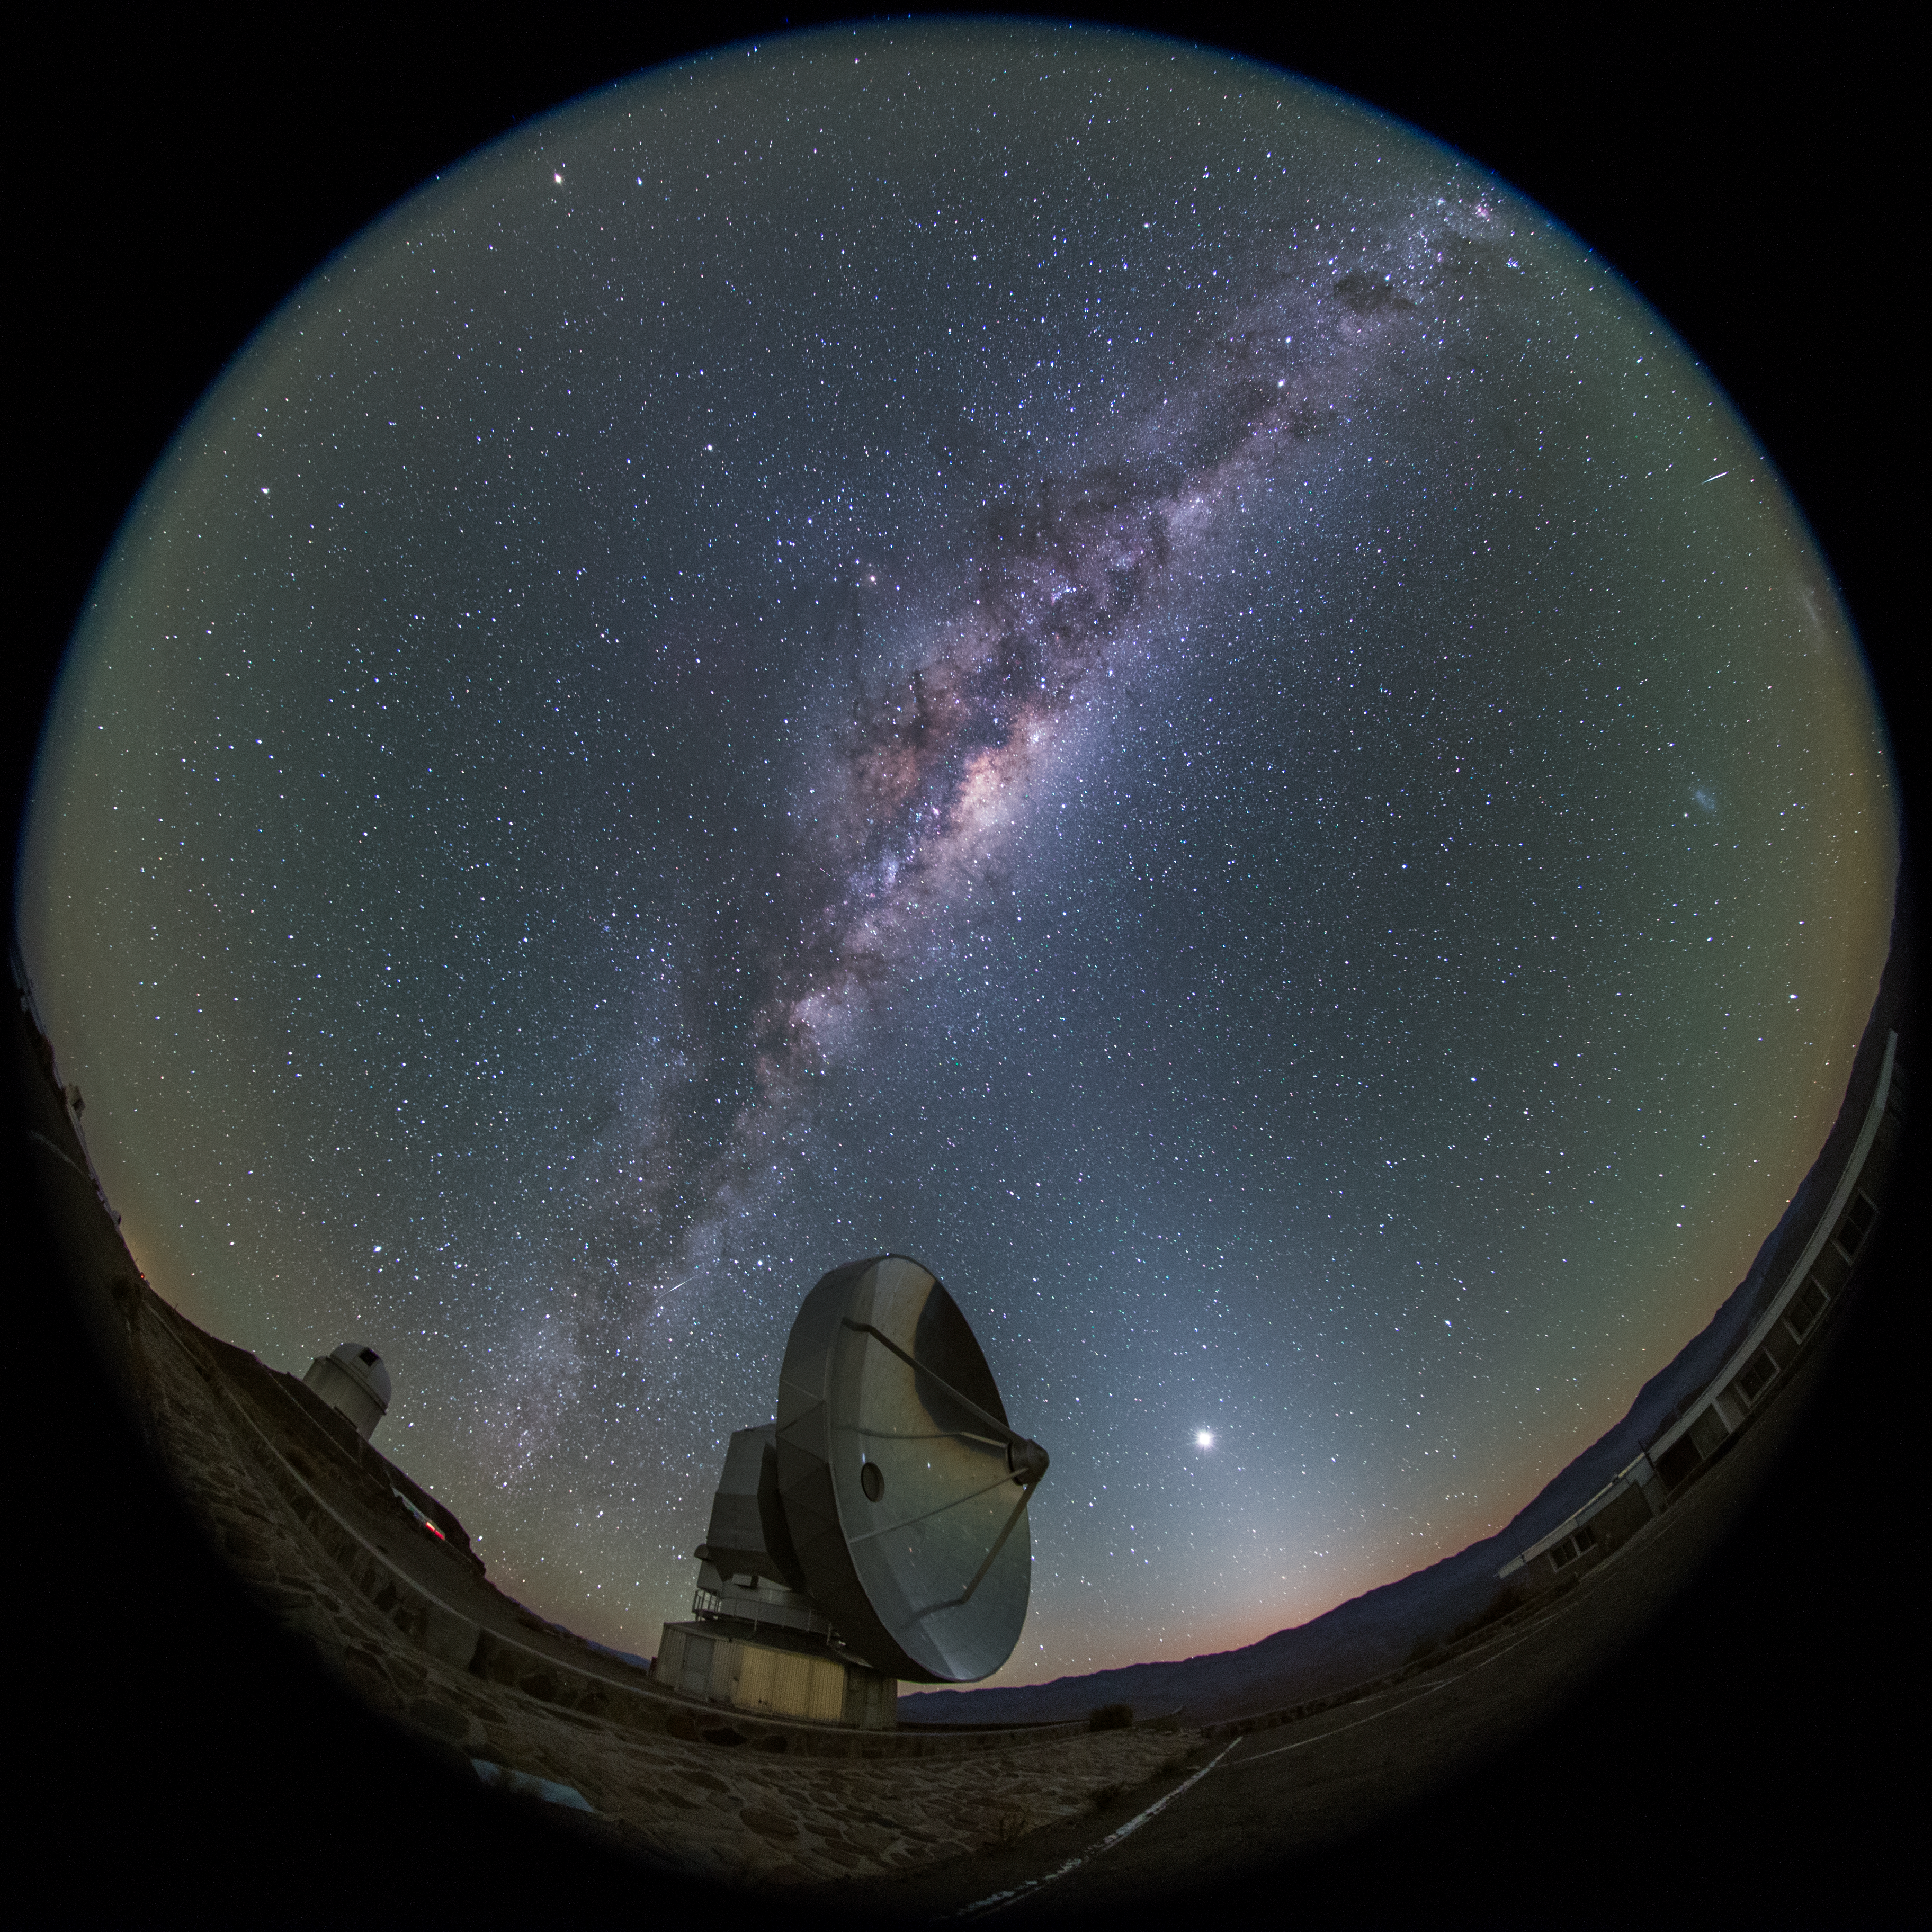

Fulldome perspective of SEST at night

The Milky Way can be seen to stretch across the night sky at La Silla, as viewed near the Swedish–ESO Submillimetre Telescope (SEST) in this fish-eye (fulldome) perspective.

Credit: ESO/B. Tafreshi (twanight.org)